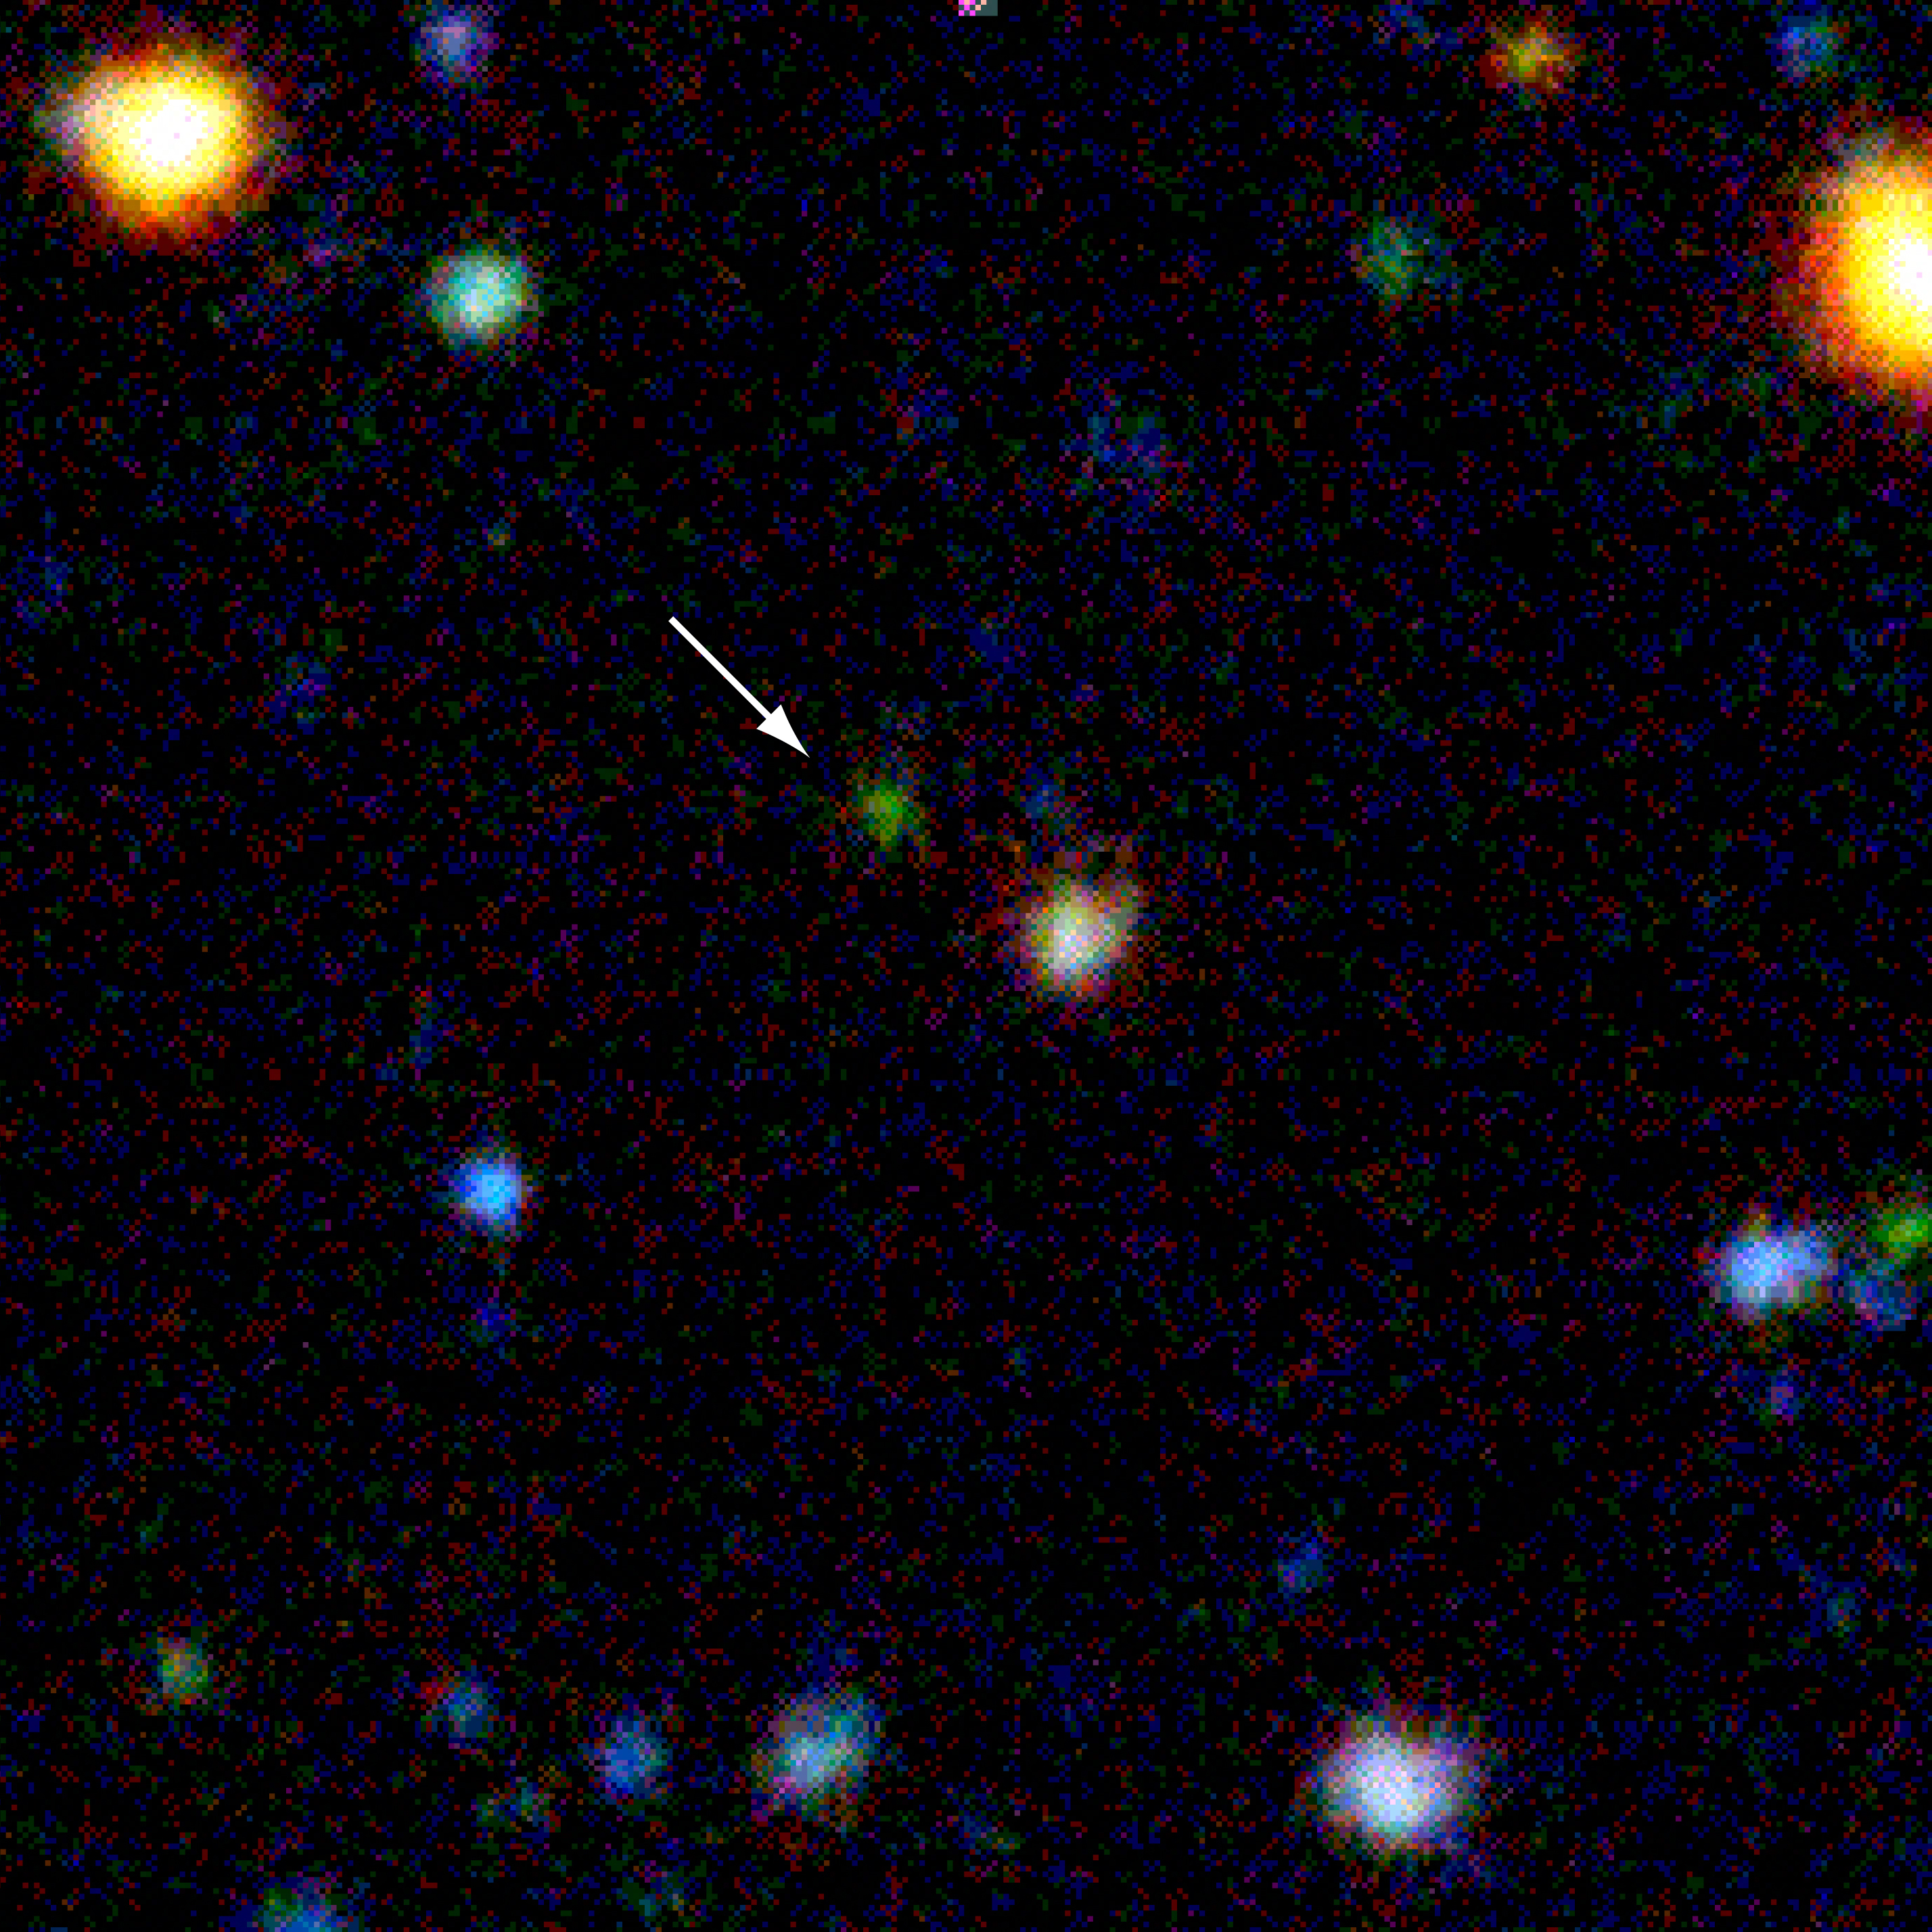

Distant galaxy EIS 107 (z=3.92)

This photograph shows a true-colour image of the galaxy EIS 107 in the "AXAF Deep Field". The sky area measures 32 x 32 arcsec 2. It is a combination of U, B, V, R and I-band images, taken with the NTT during the EIS survey; the exposure times were 4.7, 1.8, 1.5, 1.5 and 3.5 hours, respectively.

Credit: ESO